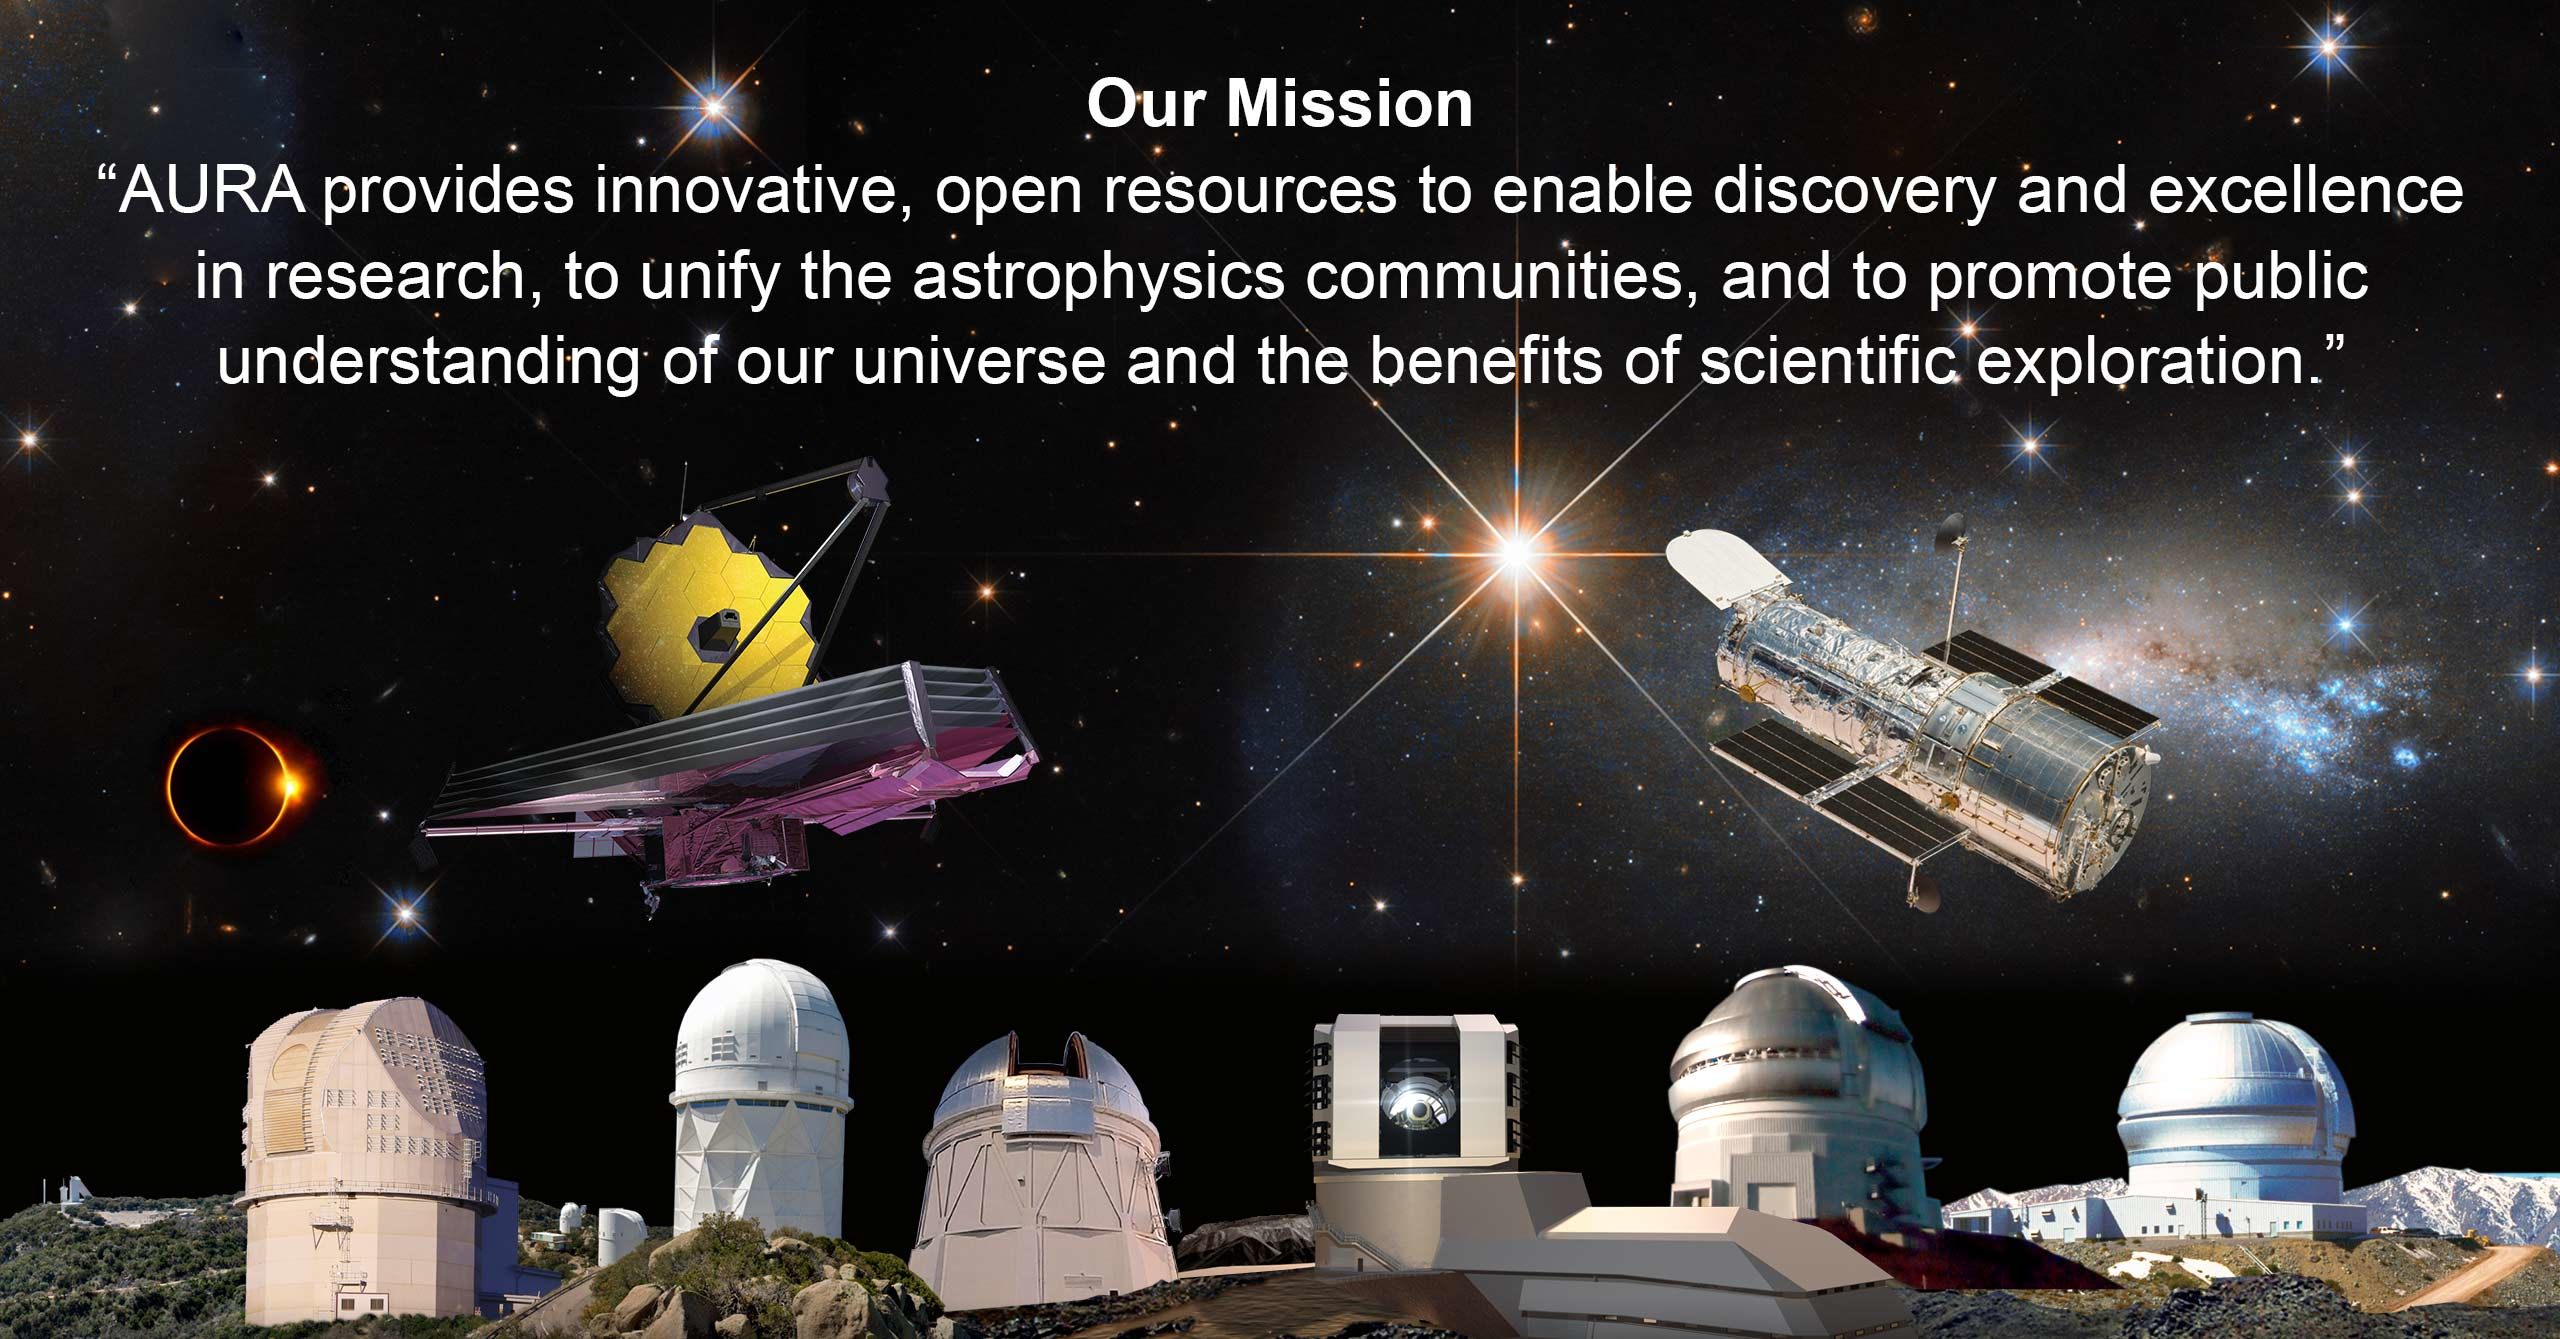

AURA-mission

Part of the Foundational Diagrams collection.

Credit: NOIRLab